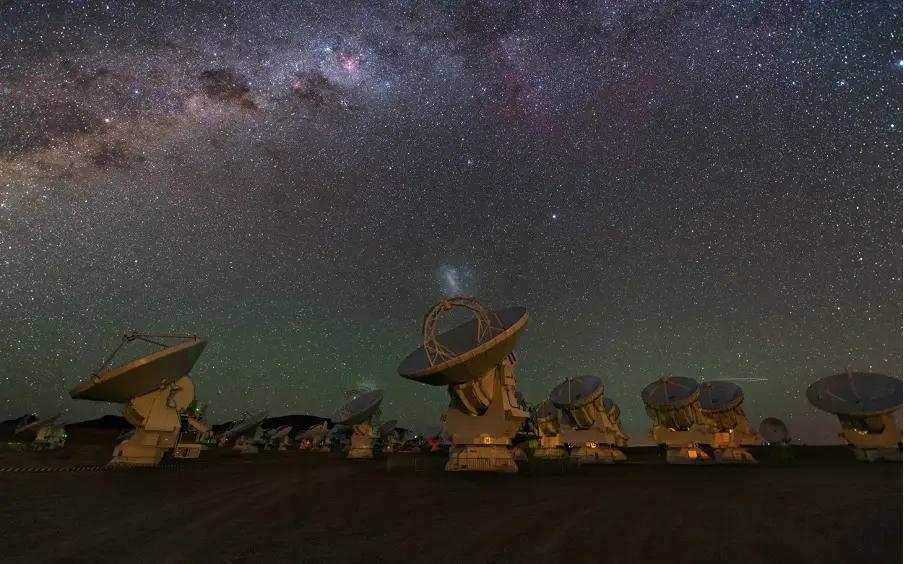

A group of ALMA 12-m antennas observing the night sky

A group of ALMA 12-m antennas observing the night sky. Observations in this study were made using the 12-m antennas.

Credit: ESO/Y. Beletsky